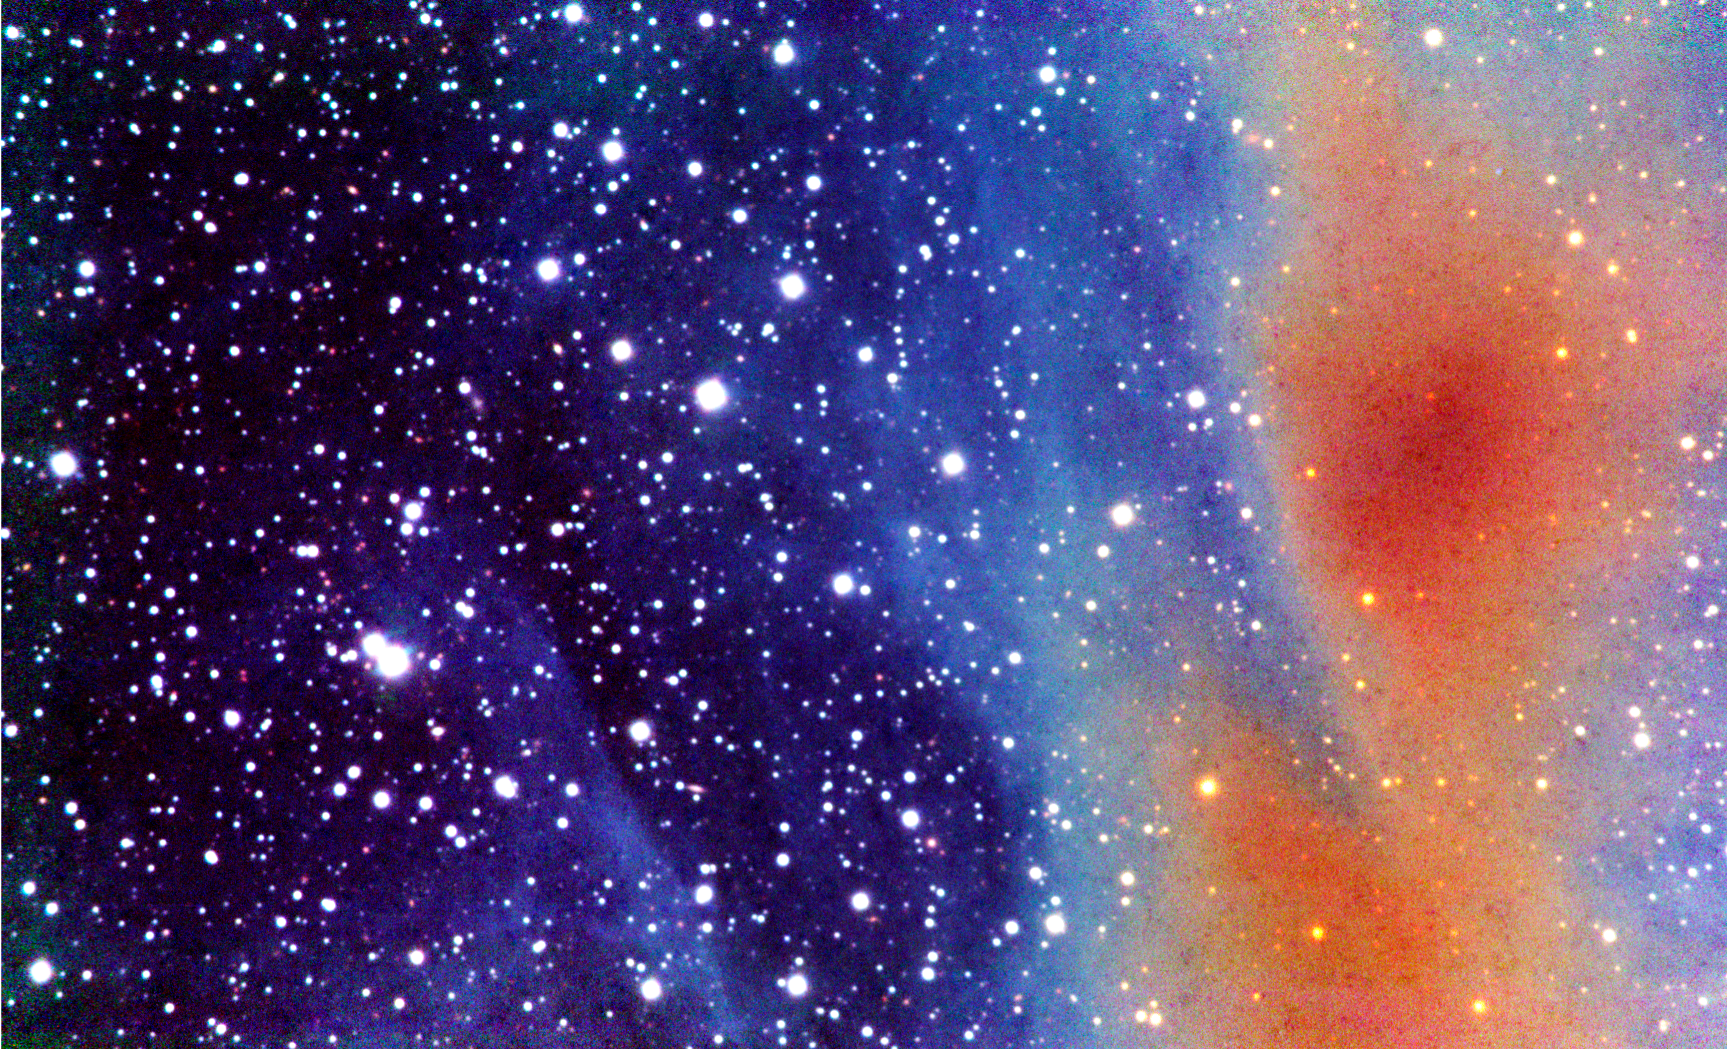

A dark filament in scattered light

Part of a filament in the Corona Australis molecular cloud. The image is a composite of J-, H-, and K-band near-infrared observations that were made with the SOFI instrument on ESO's NTT telescope in August 2006. The observations were made to test, how easily the scattered light can be observed and how good it is as a tracer of cloud structure. The J-, H-, and K-band intensities are coded with blue, green, and red colours. The gradual saturation of the near-infrared bands is visible as a change of colour. In diffuse regions the shorter wavelength J-band is strong and the colour is bluish. When the J-band saturates the colour changes first to green and finally, in the centre of the filament, the red colour corresponding to the K-band becomes the strongest. In the most saturated regions the surface brightness data can only be used to derive a lower limit for the total amount of dust on the line of sight.

Credit: ESO